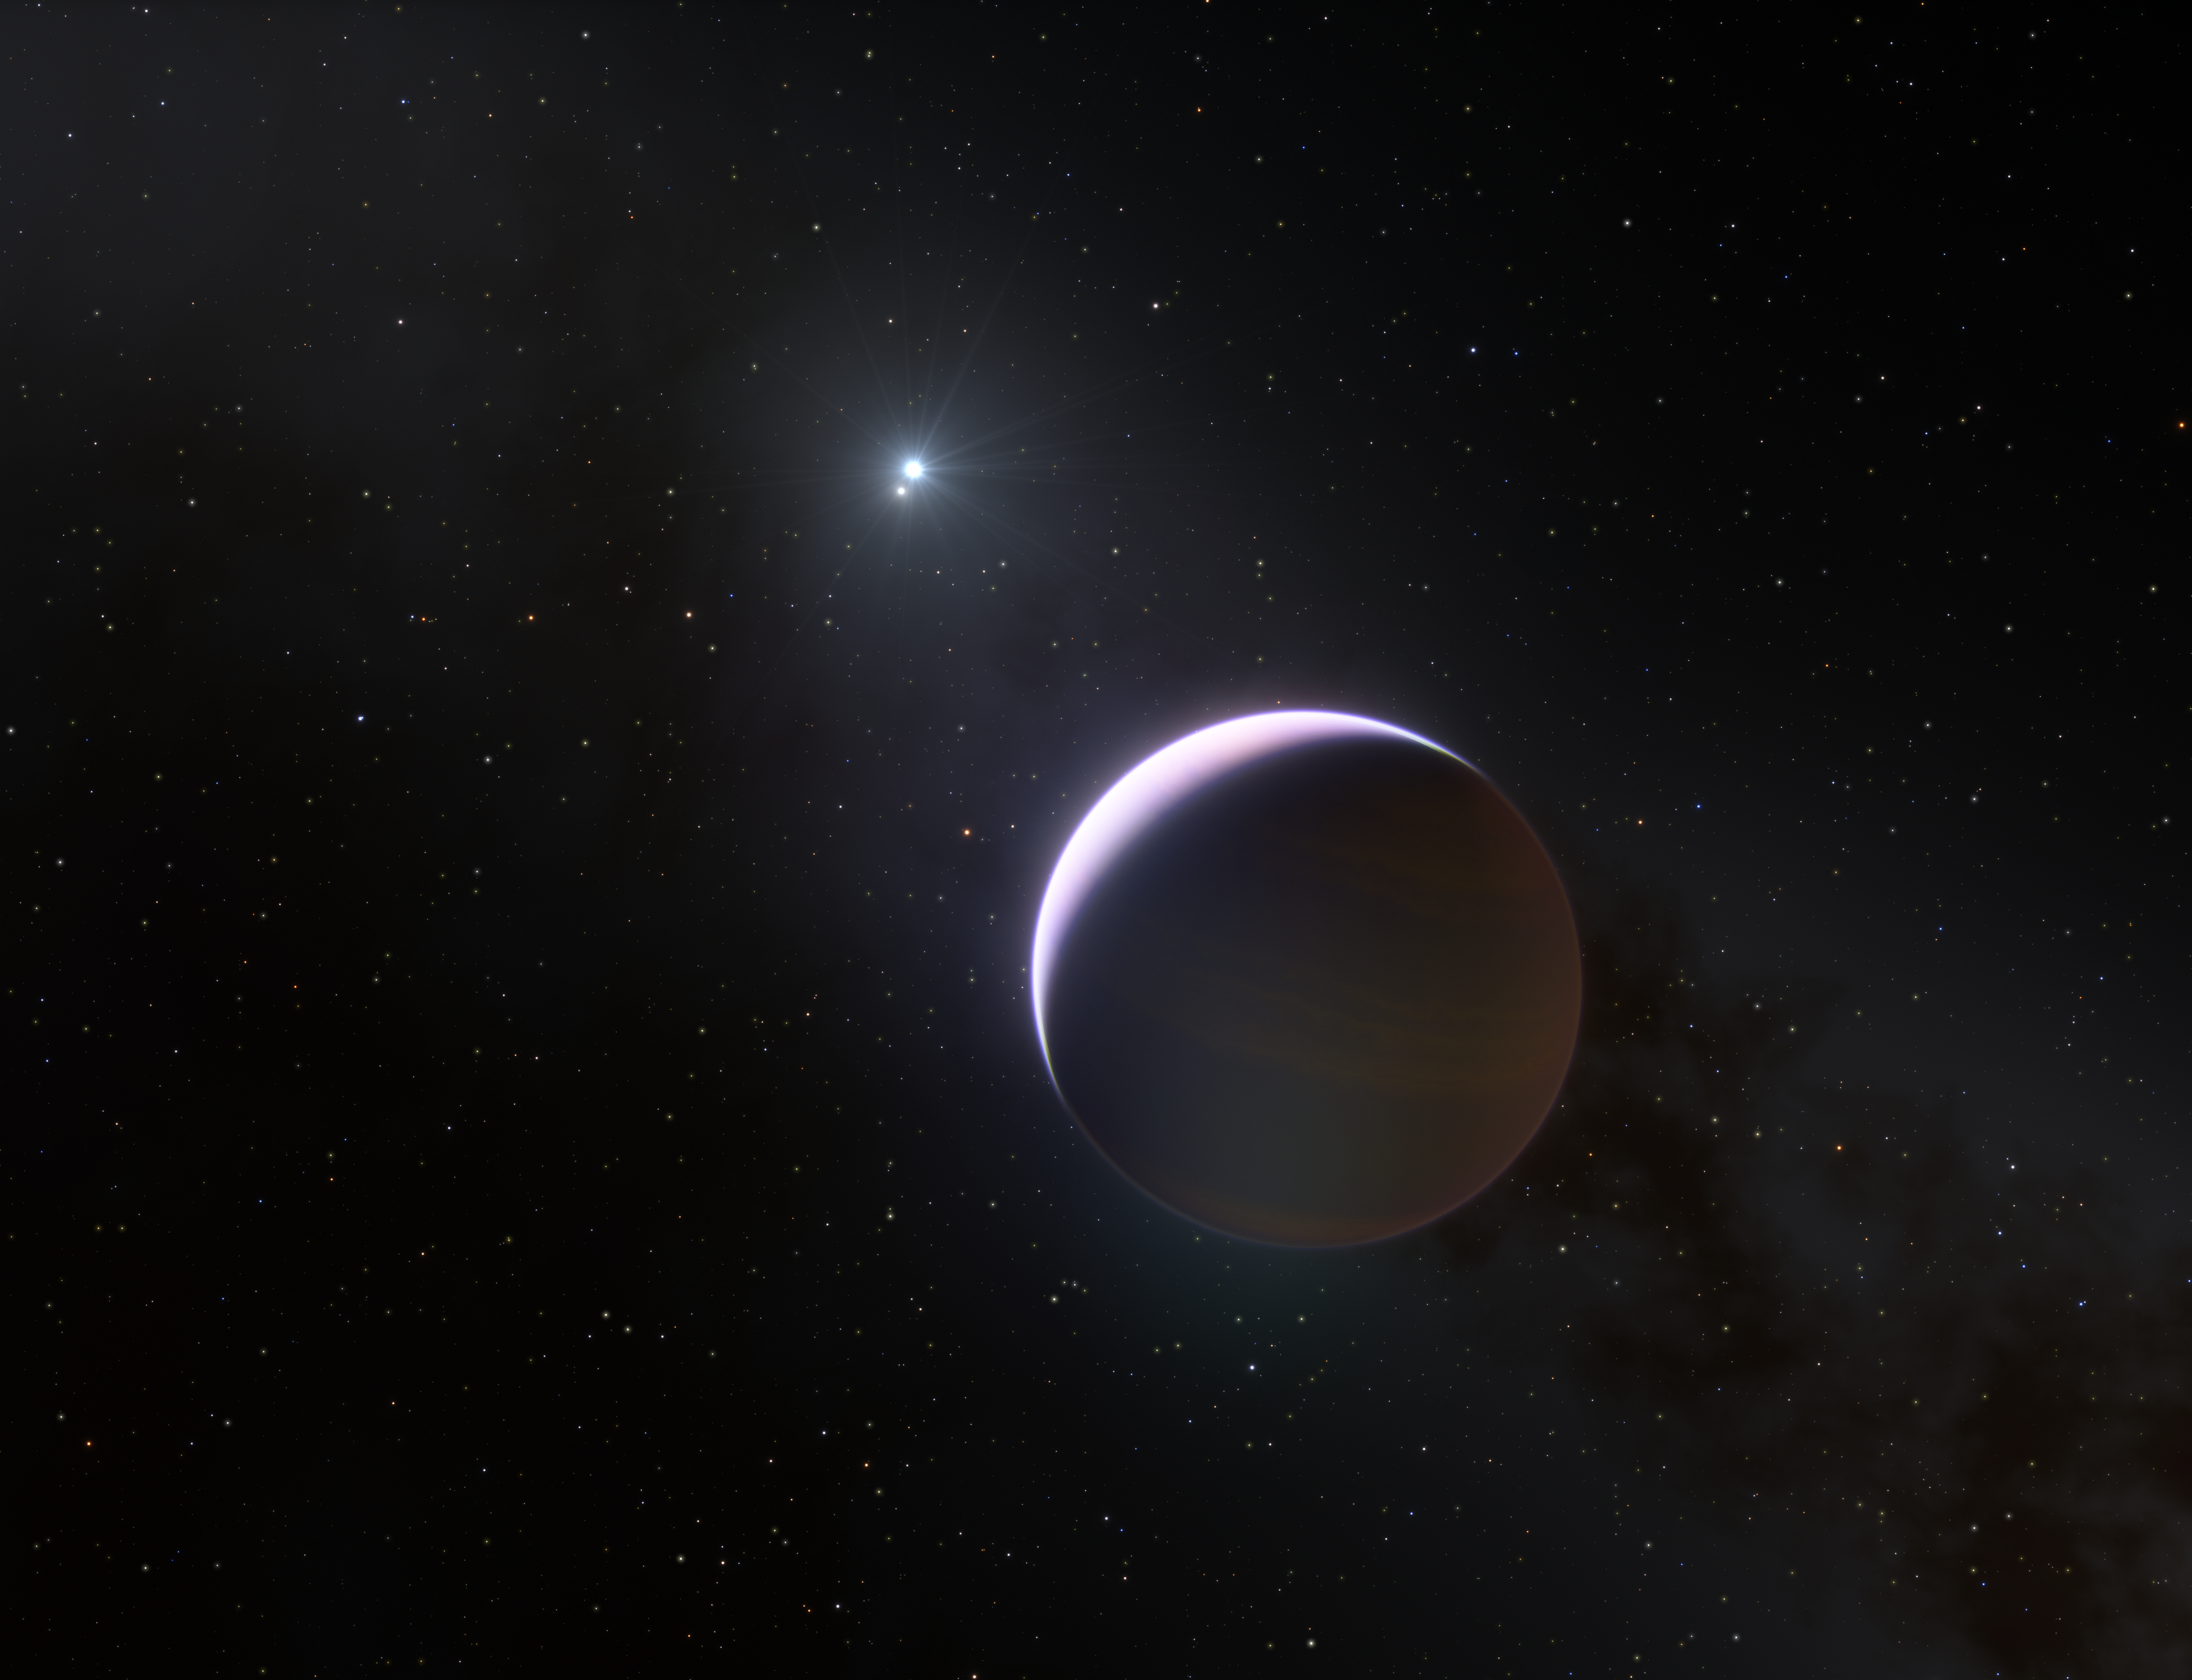

Artist impression showing b Centauri and its giant planet b Centauri b

This artist’s impression shows a close up of the planet b Centauri b, which orbits a binary system with mass at least six times that of the Sun. This is the most massive and hottest planet-hosting star system found to date. The planet is ten times as massive as Jupiter and orbits the two-star system at 100 times the distance Jupiter orbits the Sun.

Credit: ESO/L. Calçada